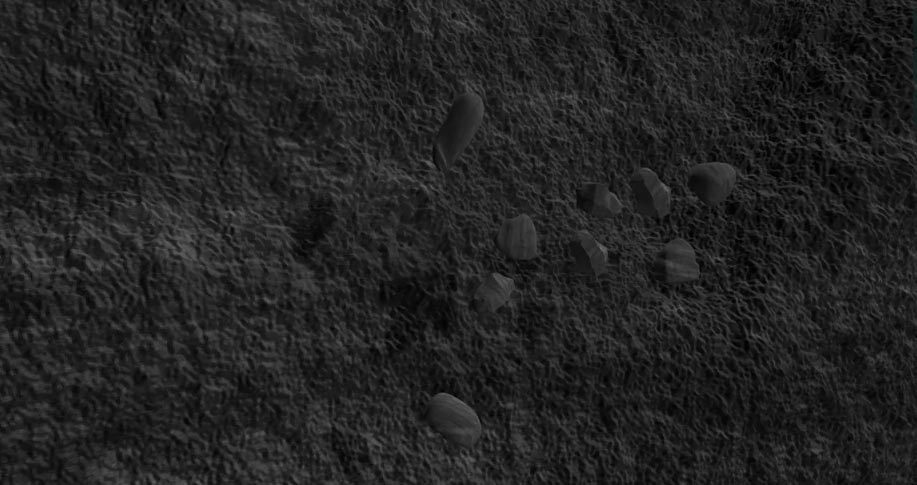

Animation of a Tumbling Asteroid Made of Rubble

Artist's rendition of a tumbling asteroid with a close up of rubble that it is made of. Find out more here: https://public.nrao.edu/explore/milky-way-explorer/.

Credit: Bill Saxton (NRAO/AUI/NSF). Music: Mark Mercury.